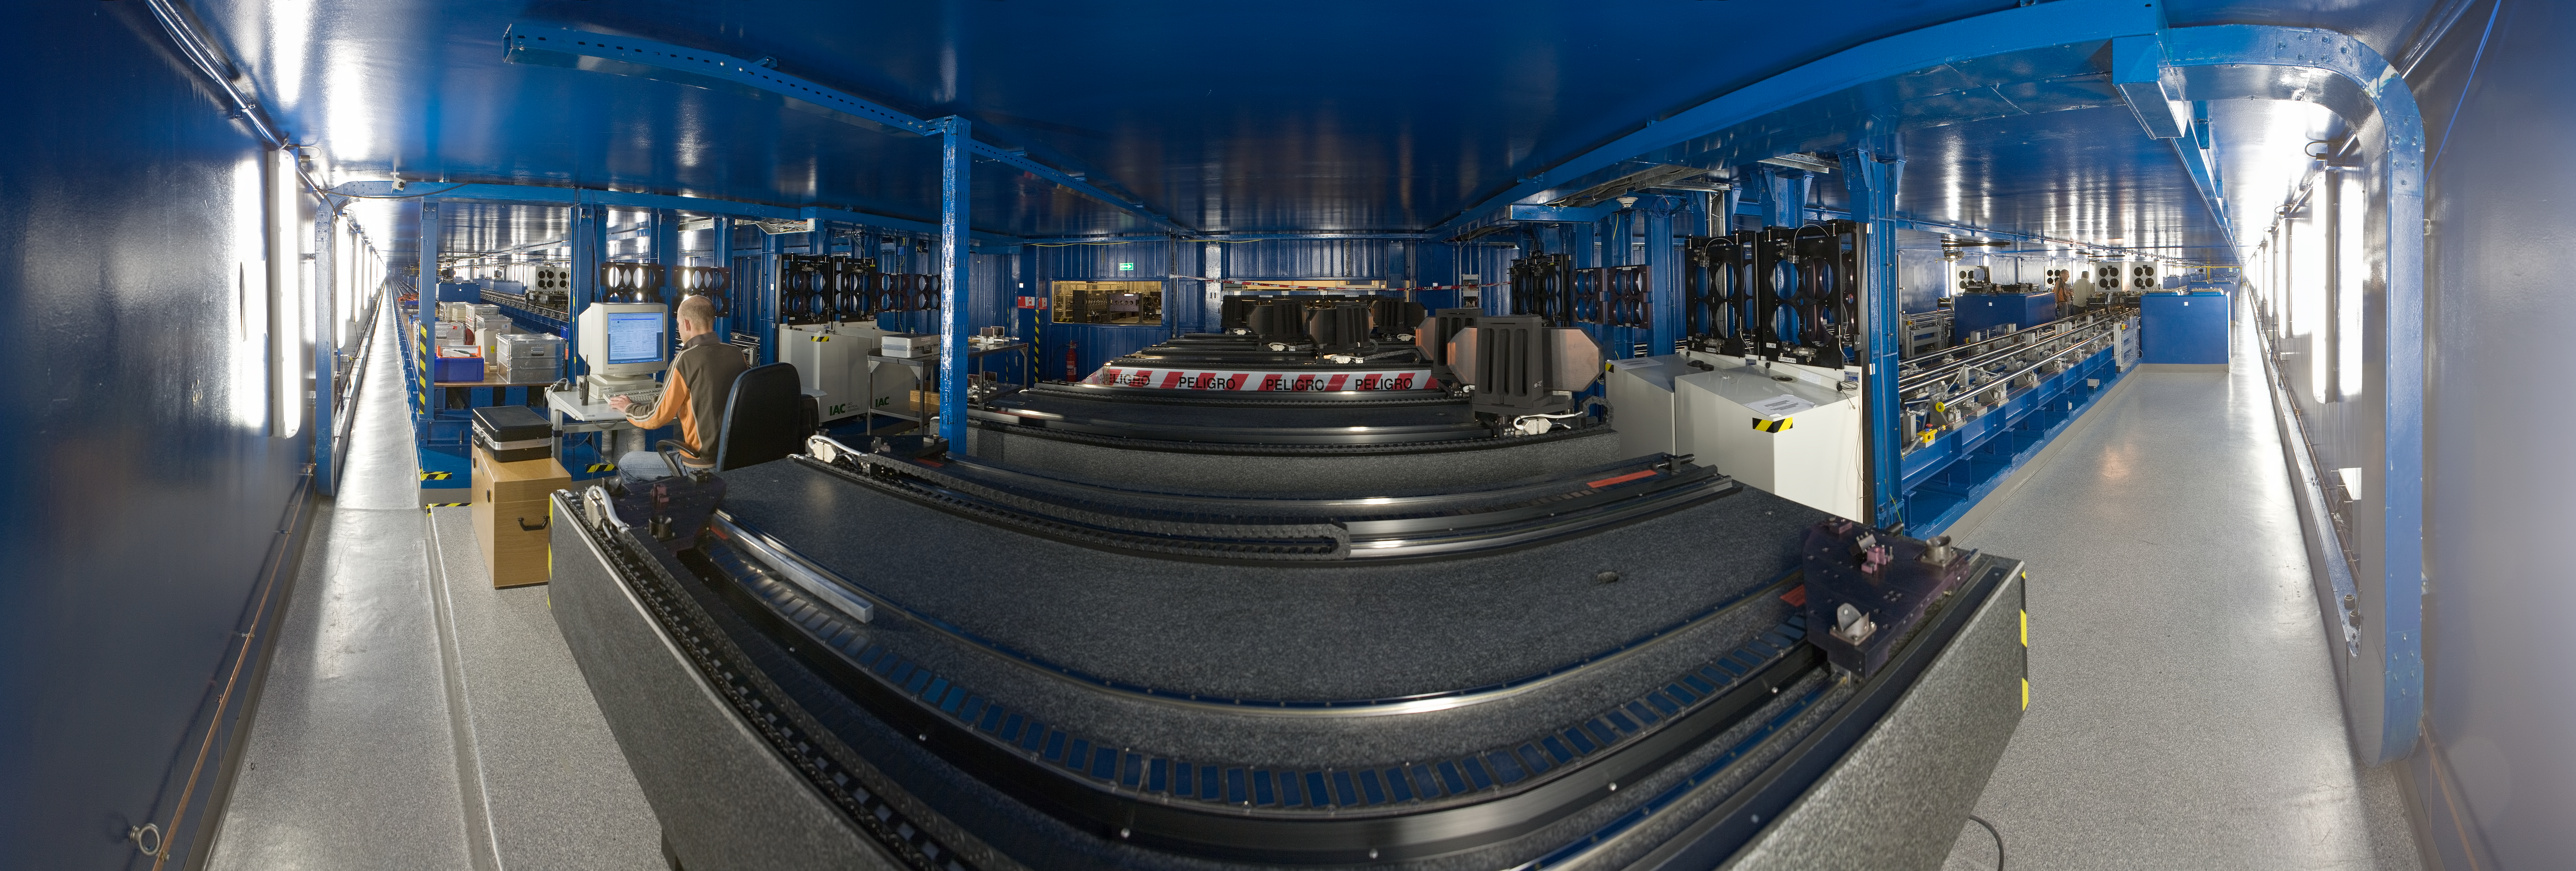

The VLTI delay lines

A 360 degree panorama view of the Very Large Telescope Interferometer (VLTI) tunnel, where the light from a distant celestial object that has been collected by two or more telescopes is combined to produce a pattern of fringes. In order to combine light interferometrically, the fact that the telescopes are not at the same distance to the observed object needs to be compensated. The light which arrives first is delayed, by being sent through this tunnel, where it bounces off mirrors mounted on trolleys. The VLTI tunnel is located below the VLT observing platform on the top of Paranal and consists of two delay lines with moveable carriages, whose position is adjusted with a precision of less than a micron, the wavelength of the observed radiation. The VLT is composed of four 8.2-metre Unit Telescopes (UTs) and four mobile 1.8-metre Auxiliary Telescopes (ATs). The UTs can observe either individually or in combined mode, while the ATs are entirely dedicated to interferometry. The interferometric observations allow astronomers to see details up to 25 times finer than with the individual telescopes.

An amazing interactive virtual tour is available here

Credit: ESO